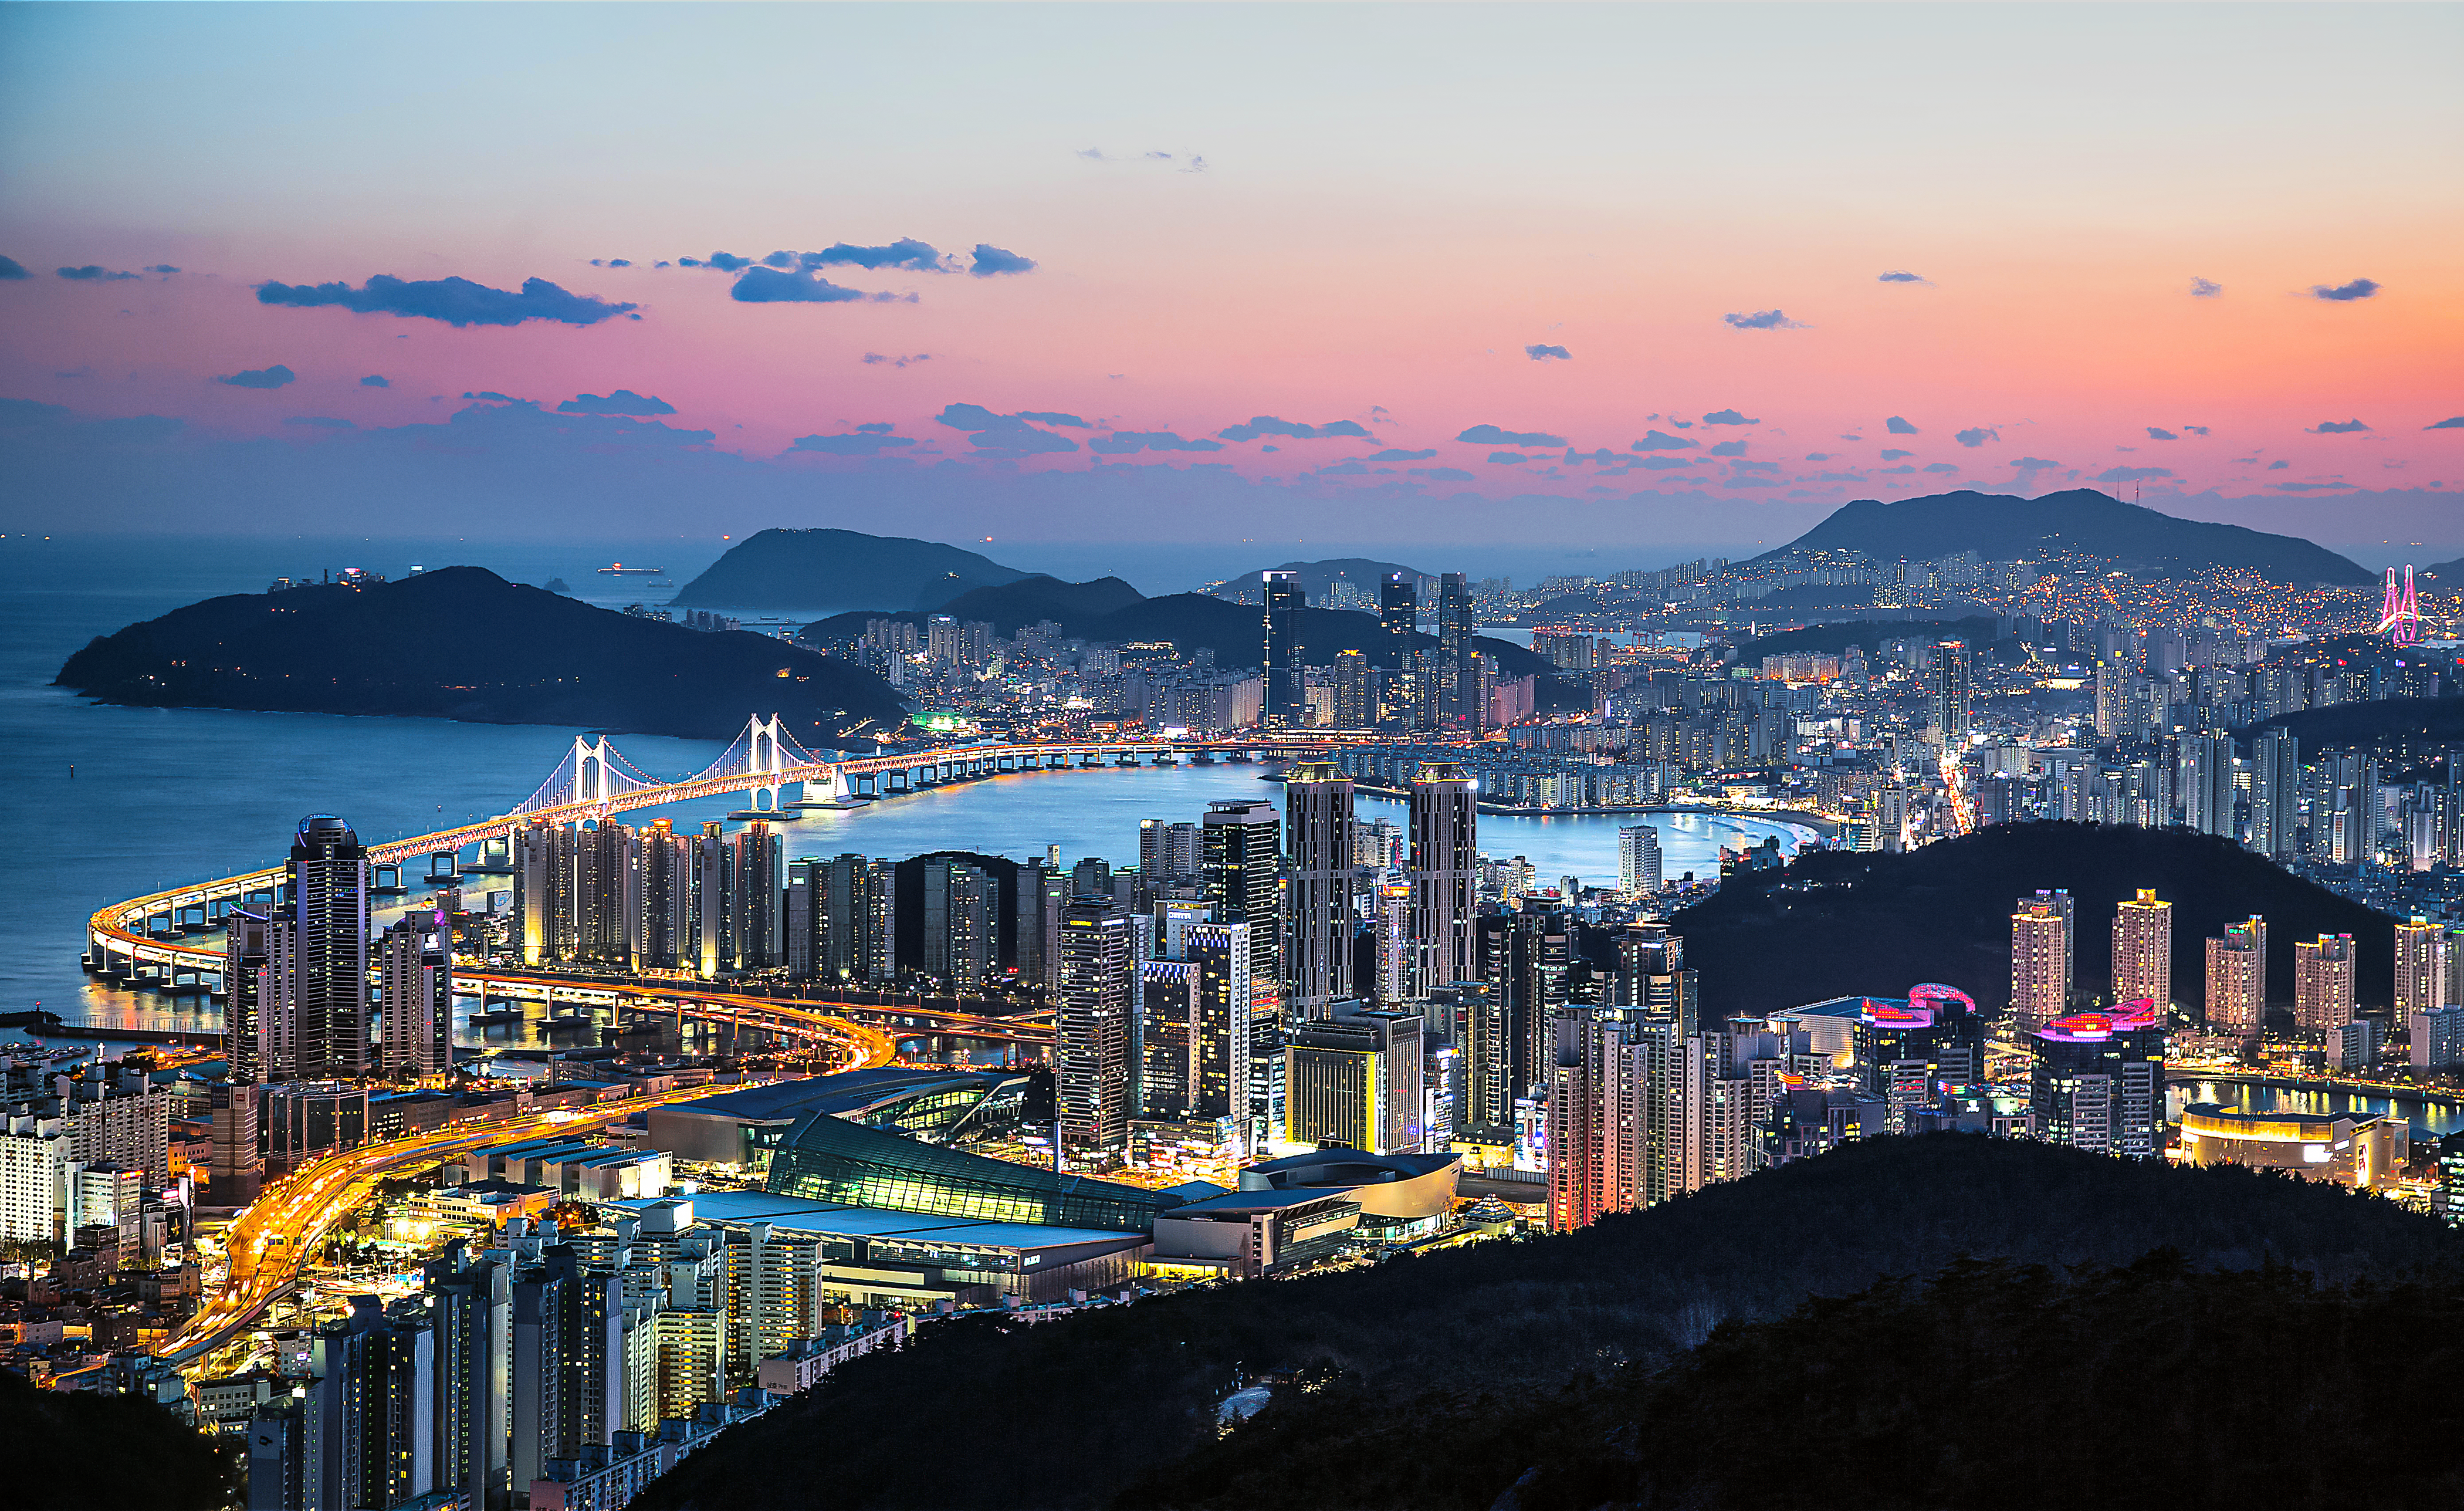

Gwangandaegyo Bridge in Busan, South Korea

The second-largest bridge in South Korea is the Gwangandaegyo or Diamond Bridge in Busan. It connects Haeundae-gu to Suyeong-gu.

Credit: Busan Tourism Organization